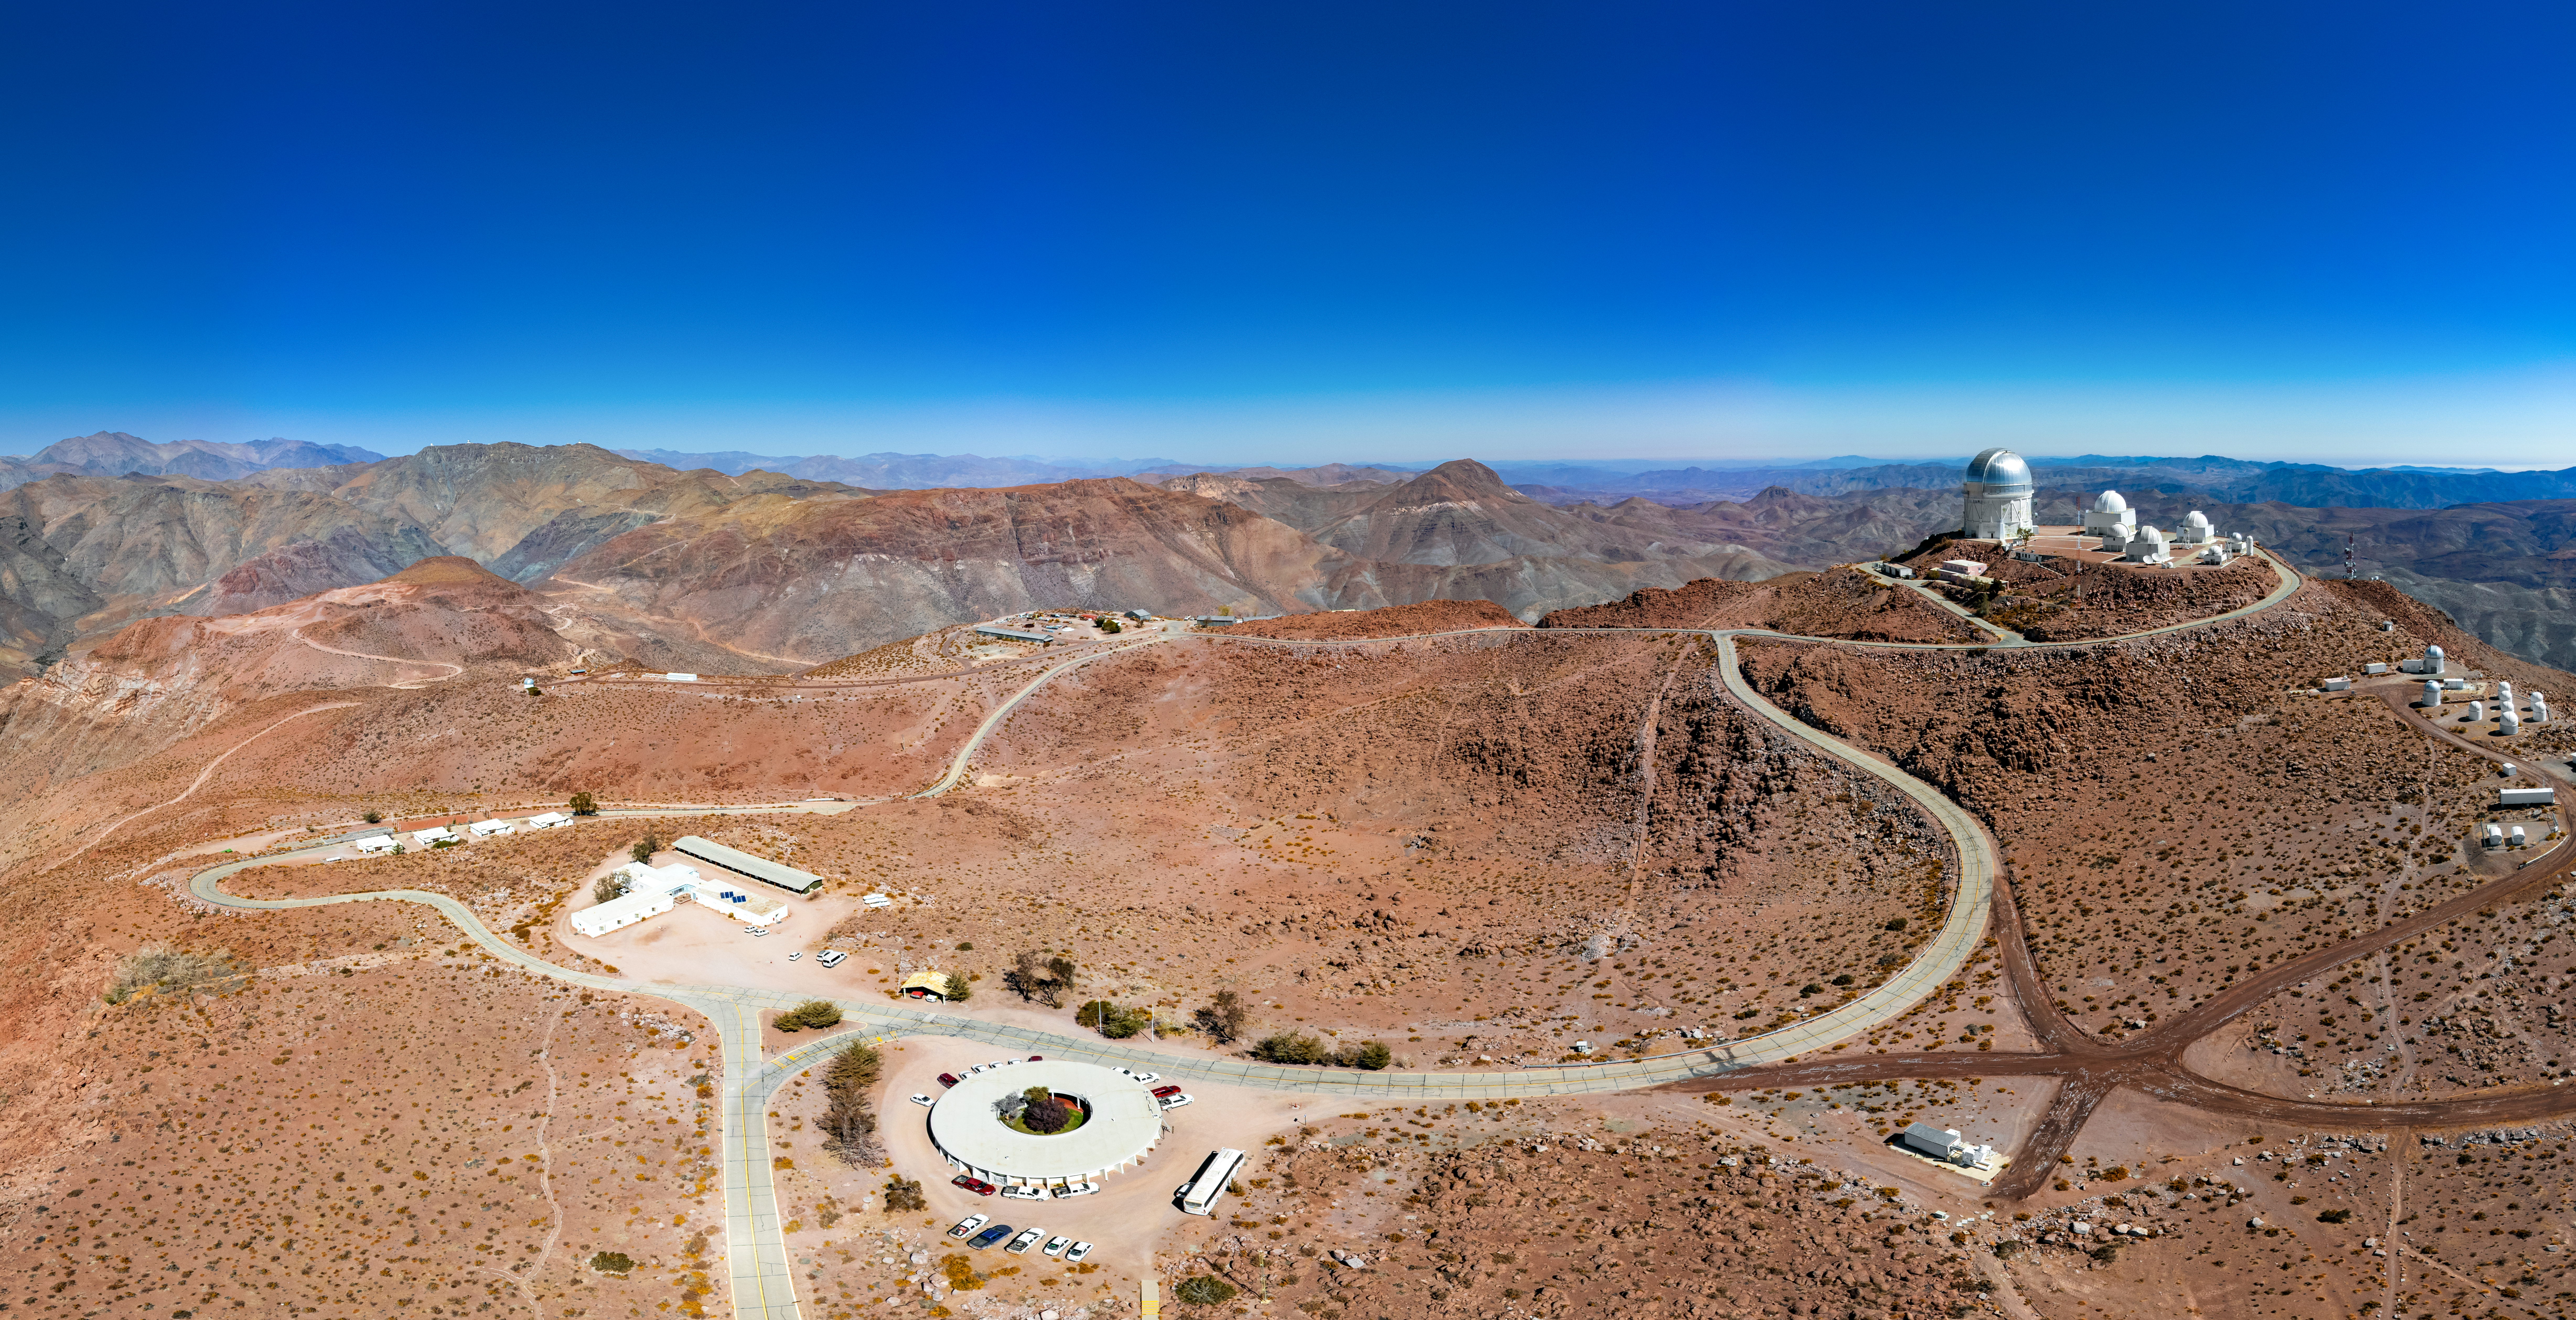

CTIO Complex

A stitched aerial panorama image of the Cerro Tololo Inter-American Observatory complex in Chile. Almost all of the tenant telescopes can be seen on the right side of the image. An office building, staff housing, and maintenance warehouses can be seen on the left side of the image.

Credit: CTIO/NOIRLab/NSF/AURA/T. Matsopoulos